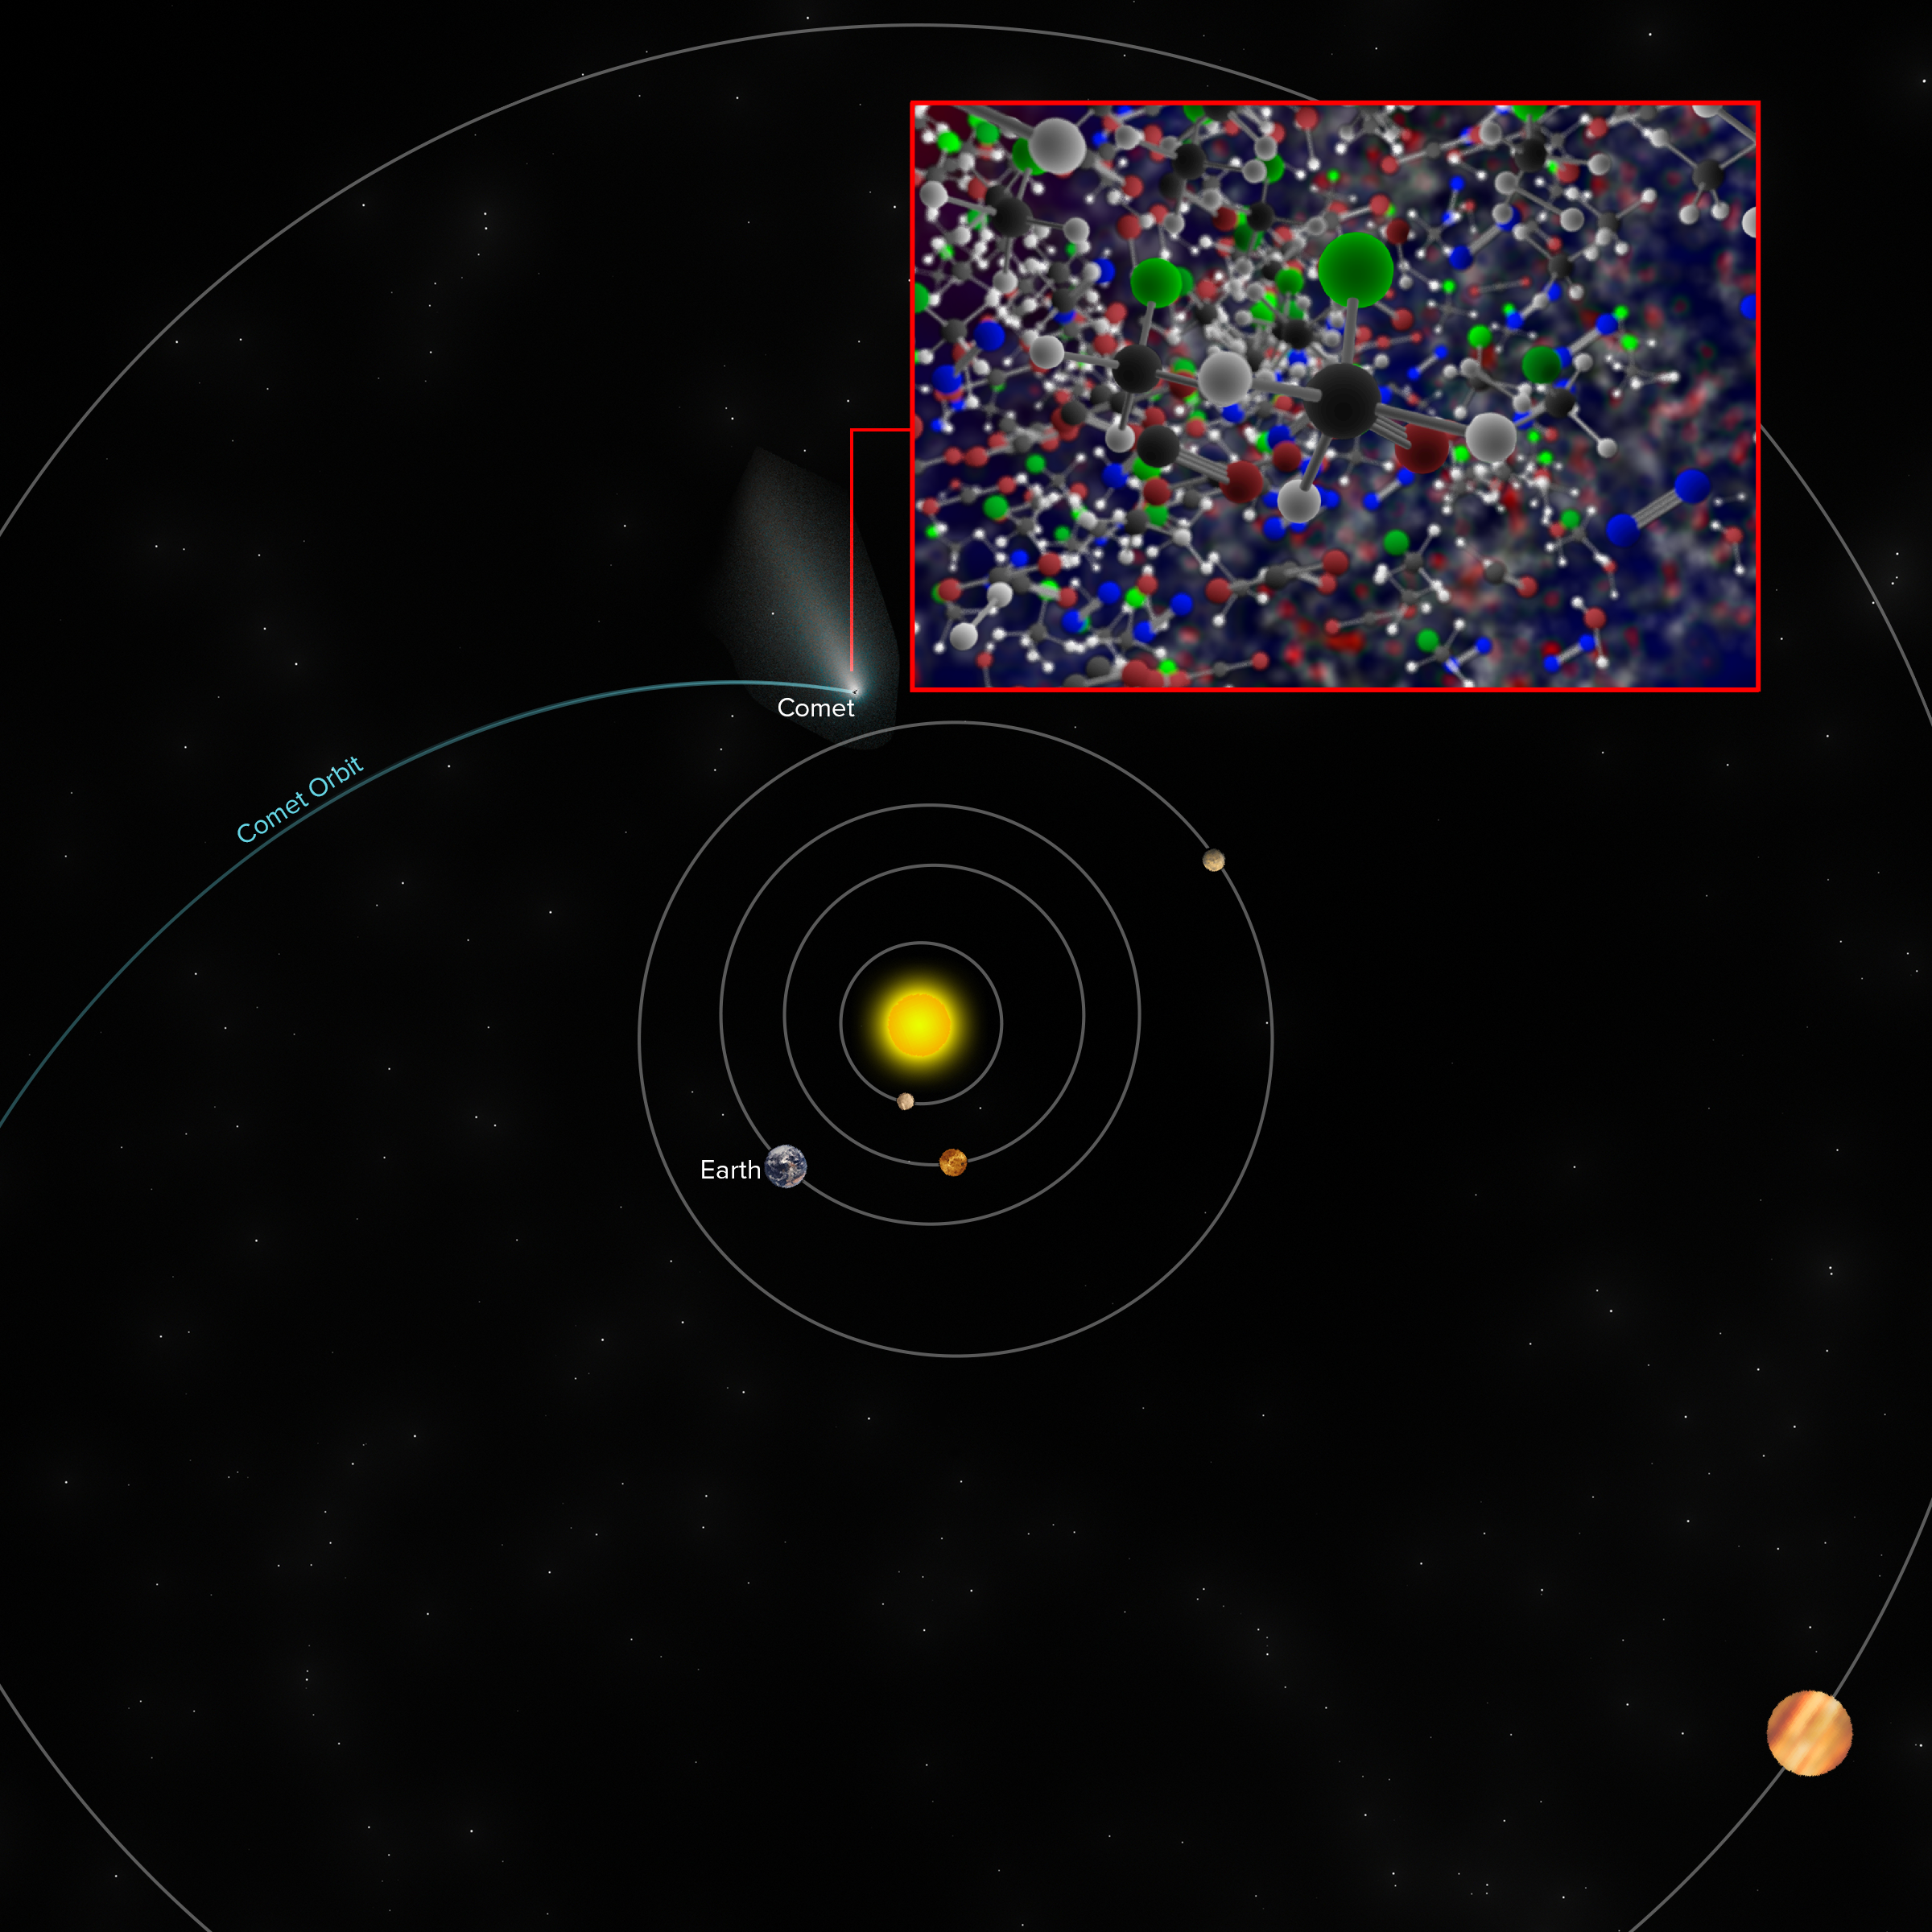

ROSINA on Rosetta finds Freon-40 at Comet 67P/Churyumov–Gerasimenko

Approximate location of Comet 67P/Churyumov–Gerasimenko when the ROSINA instrument on ESA's Rosetta space probe discovered traces of Freon-40 (methyl chloride), the same molecule detected by ALMA around the IRAS 16293-2422 star-forming region.

Credit: B. Saxton (NRAO/AUI/NSF)